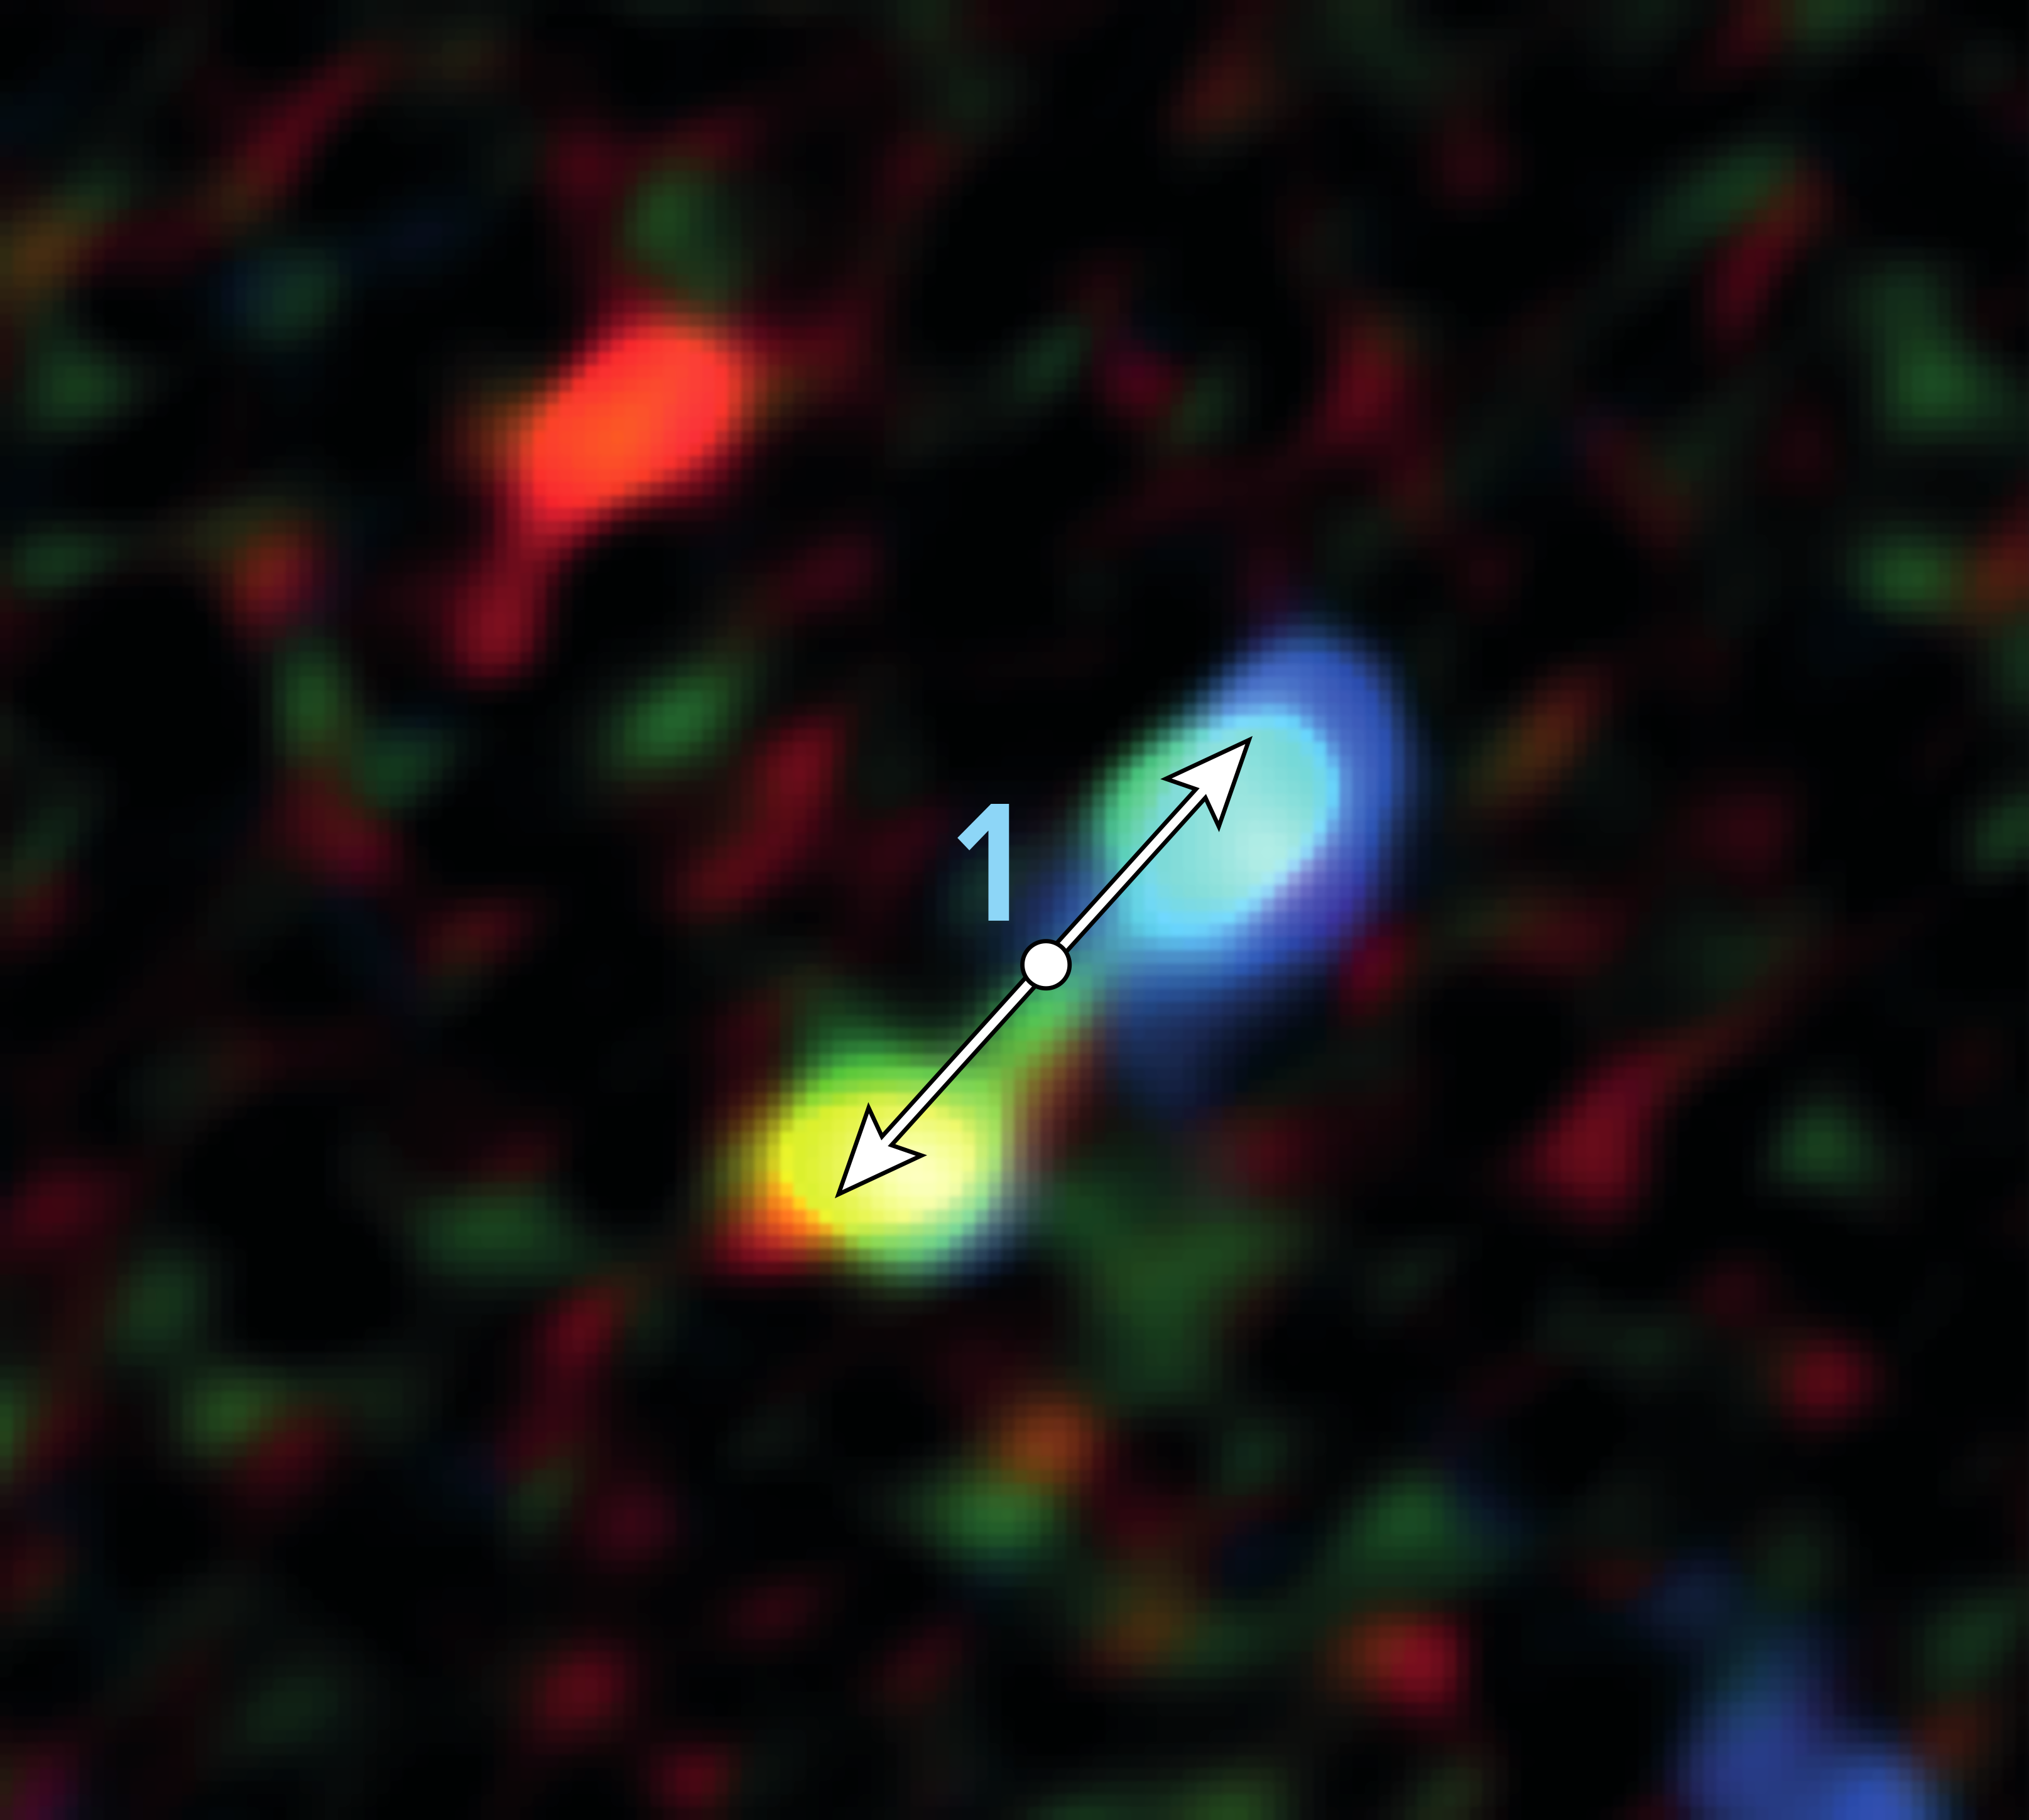

Jets in a Newly Formed Star

Double-lobe feature produced by jets from one of the newly forming stars. ALMA discovered 11 of these telltale signs of star formation remarkably close to the supermassive black hole at the center of our galaxy.

Credit: ALMA (ESO/NAOJ/NRAO), Yusef-Zadeh et al.; B. Saxton (NRAO/AUI/NSF)